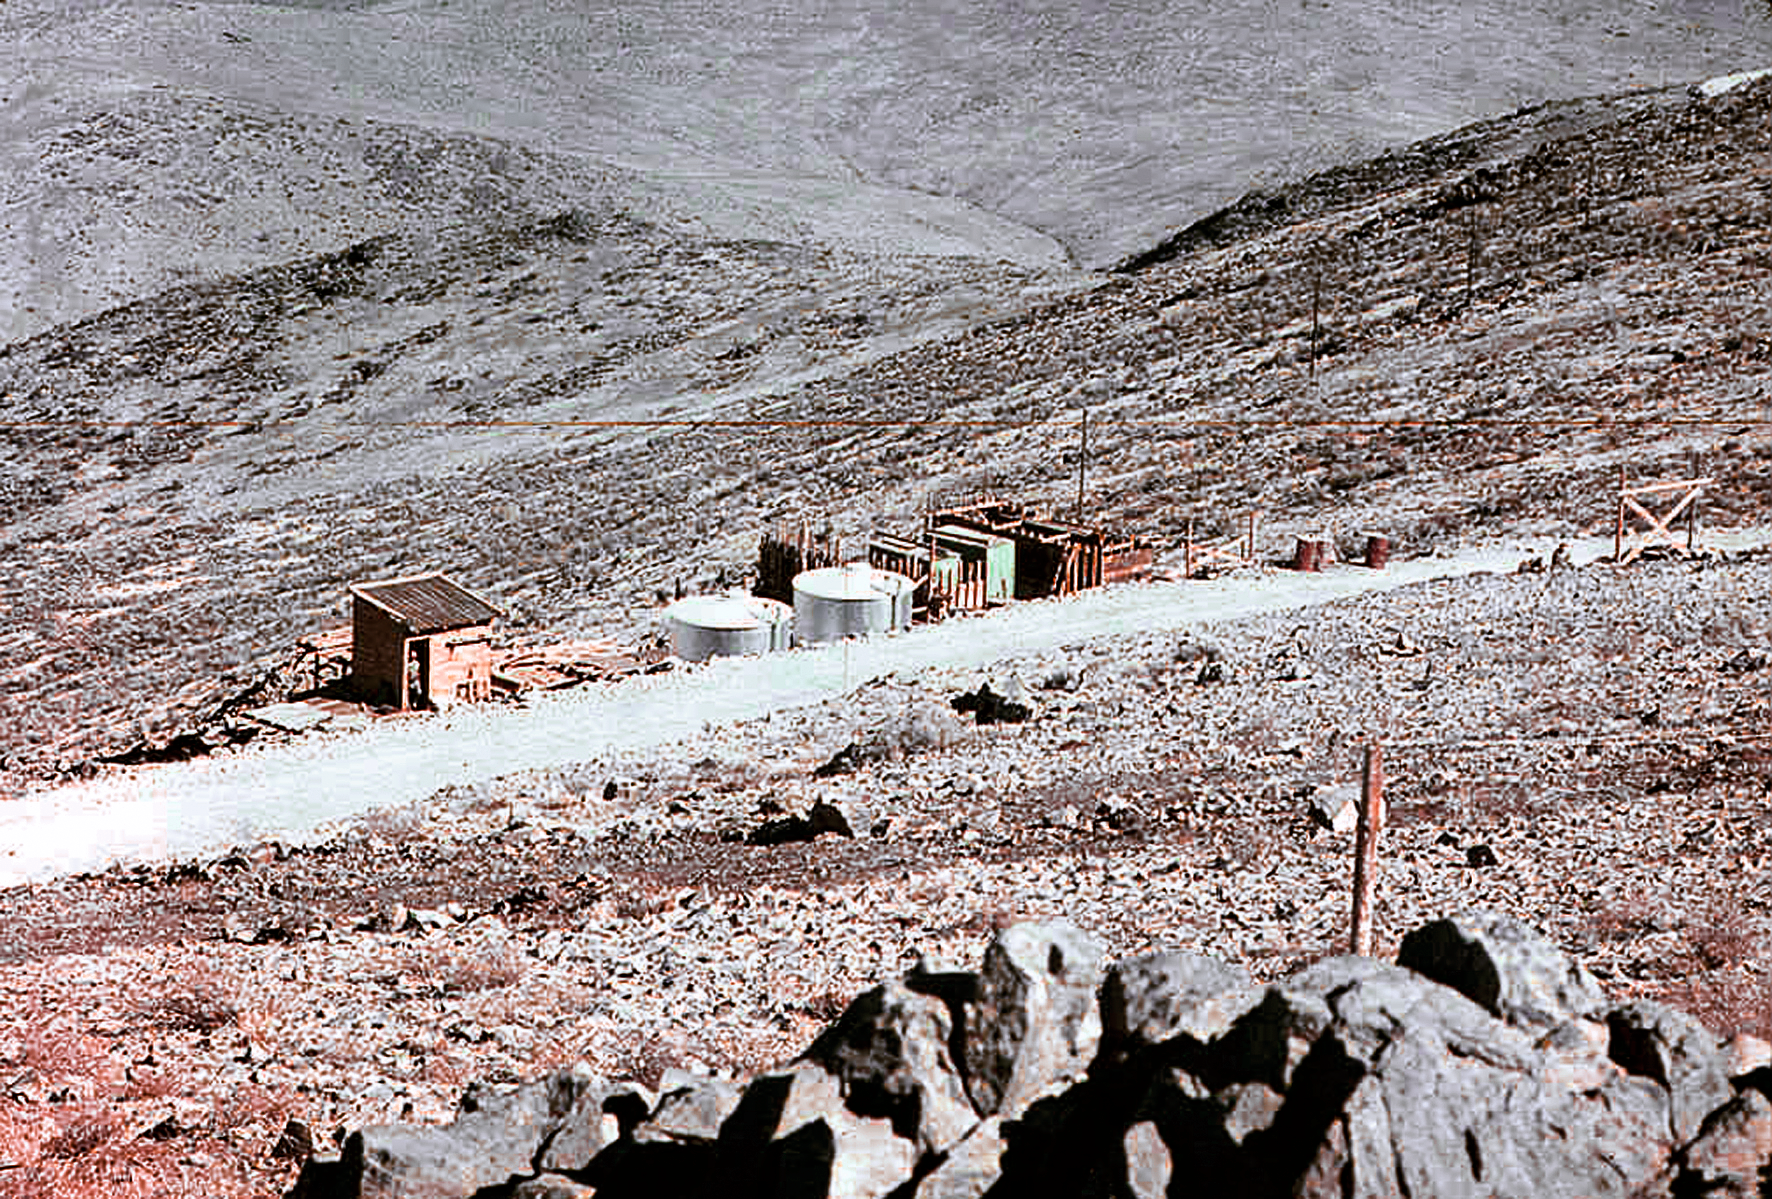

La Silla water substation 01

Image of the water substation at the La Silla Observatory construction site in Chile in the late 1960’s.

Credit: ESO/J.Doornenbal